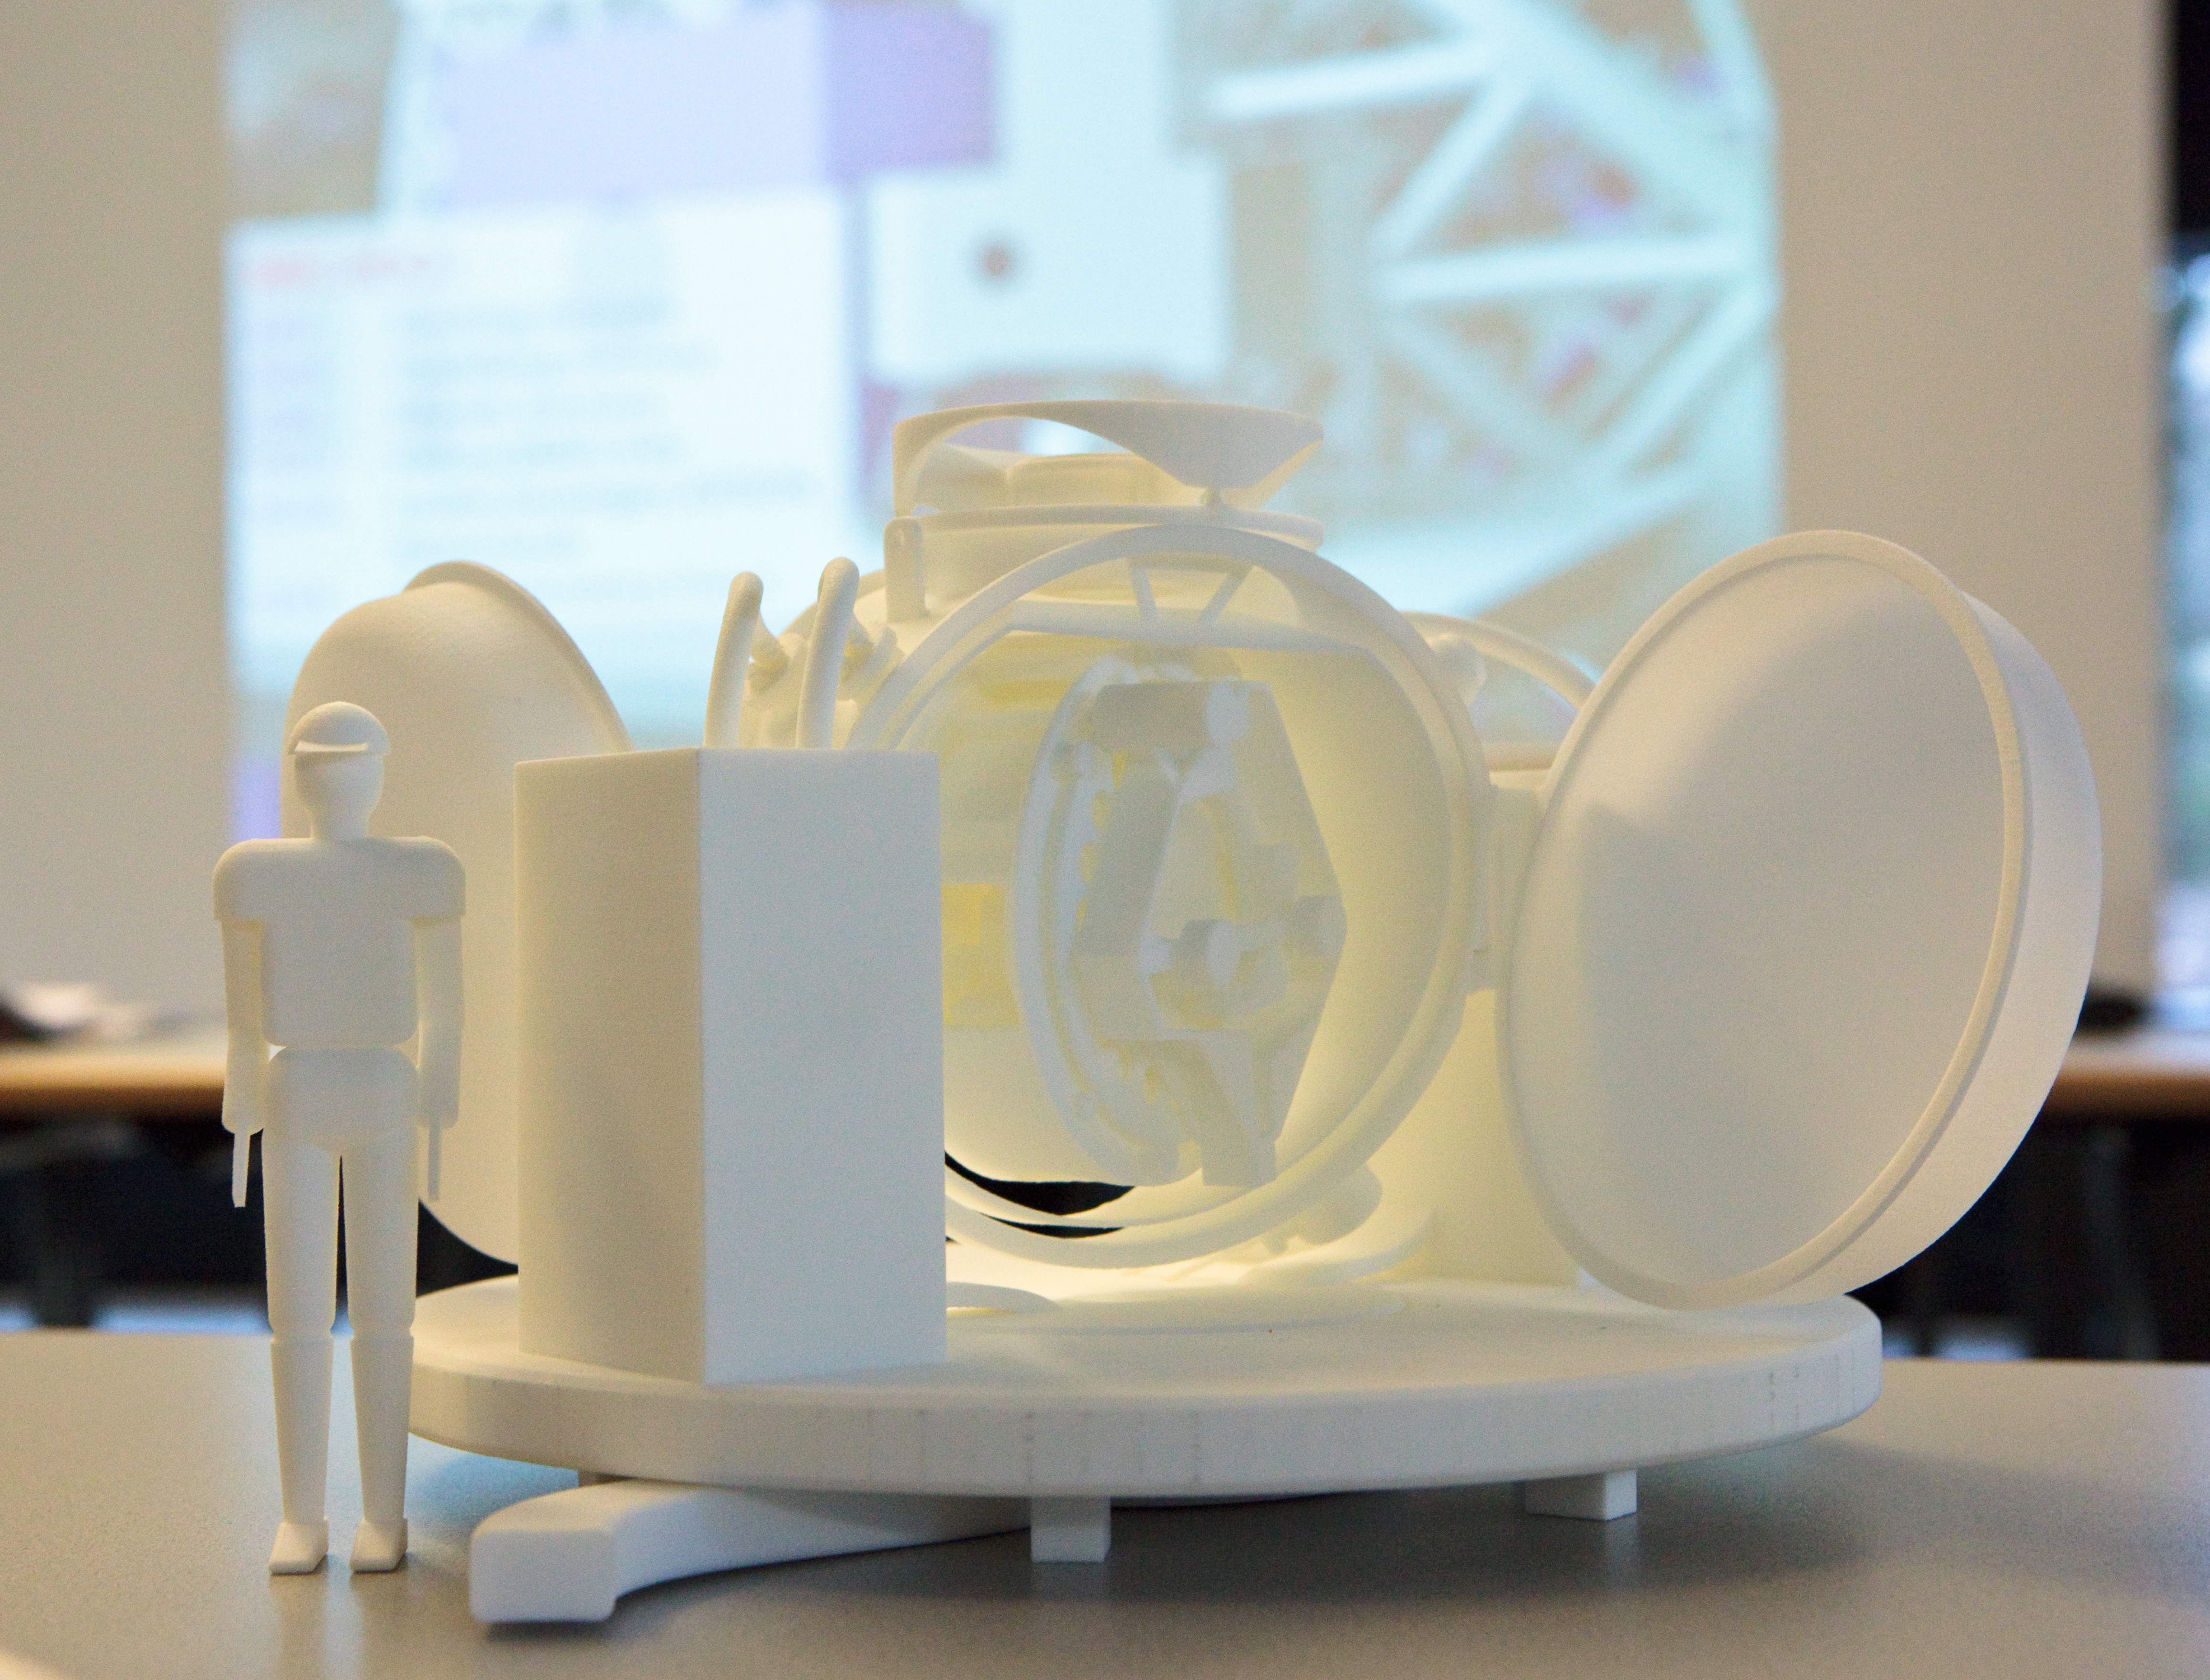

Final review meeting of the study of the ELT instrument MICADO- 1.12.2009

Final review meeting of the study of the ELT Instrument MICADO- 1.12.2009

Credit: ESO